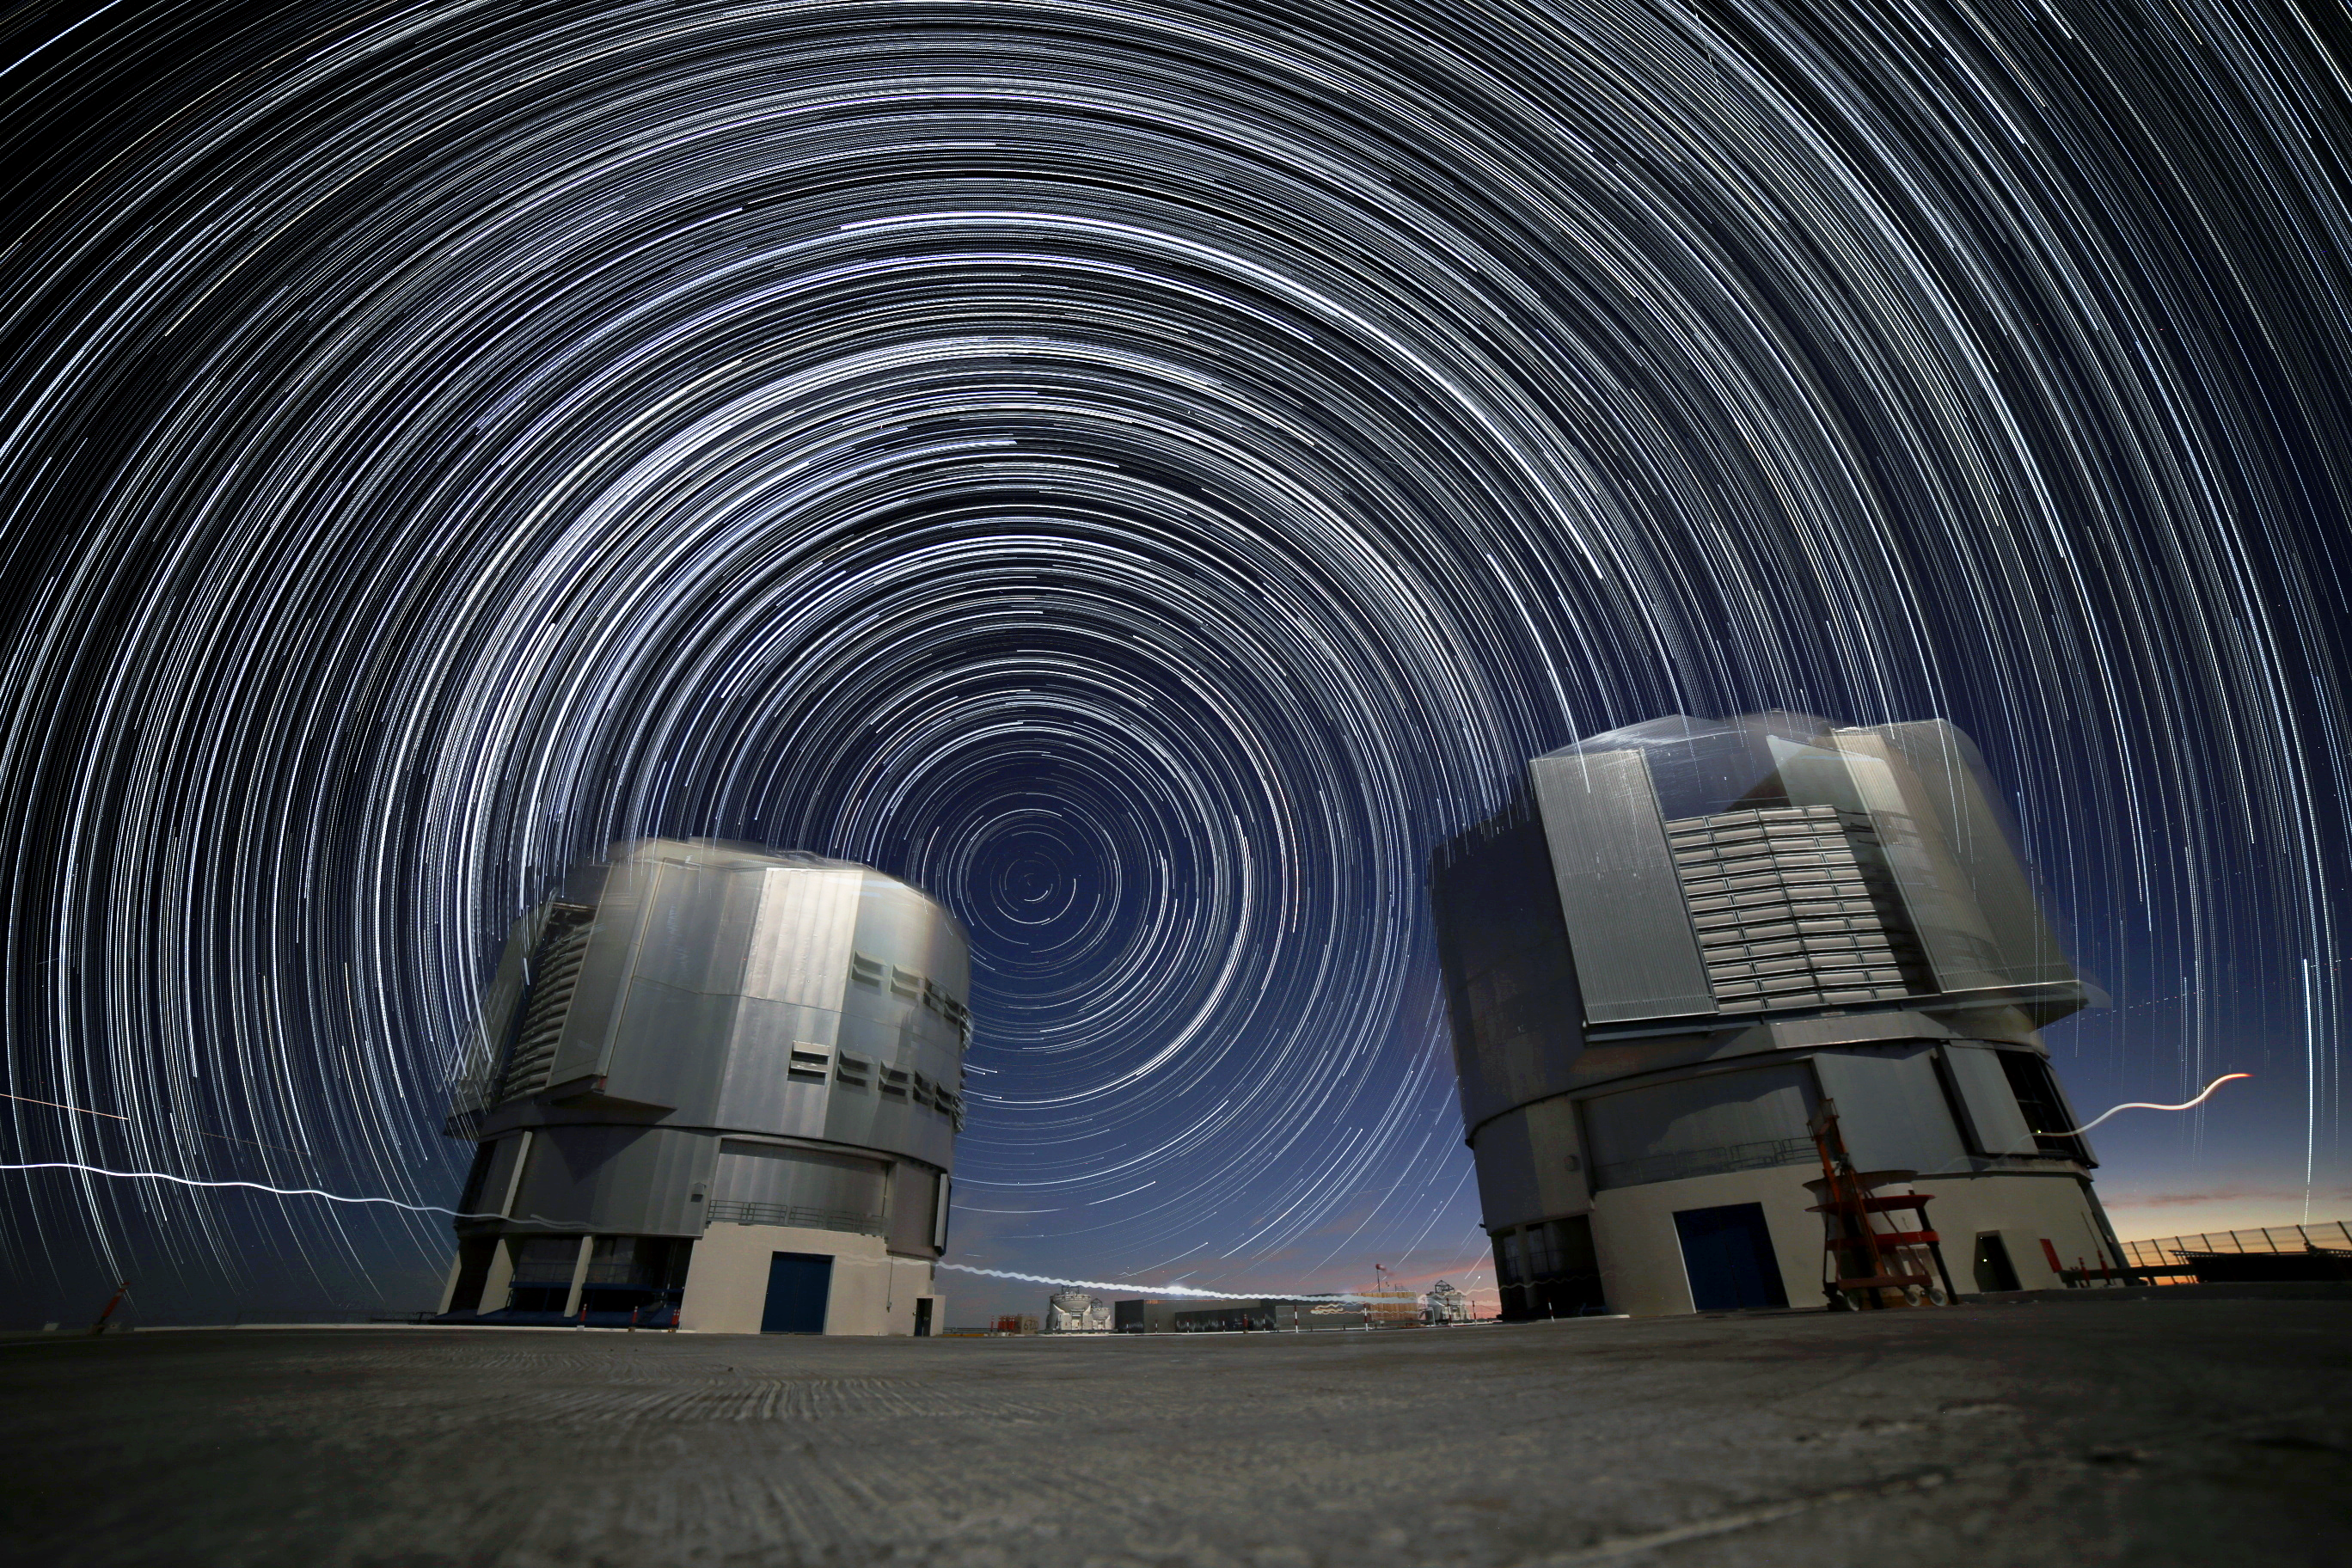

Five hours at Paranal

A view looking south past two of the 8 metre Unit Telescopes of Paranal. Star trails are seen spanning five hours.

Credit: R. Wesson/ESO